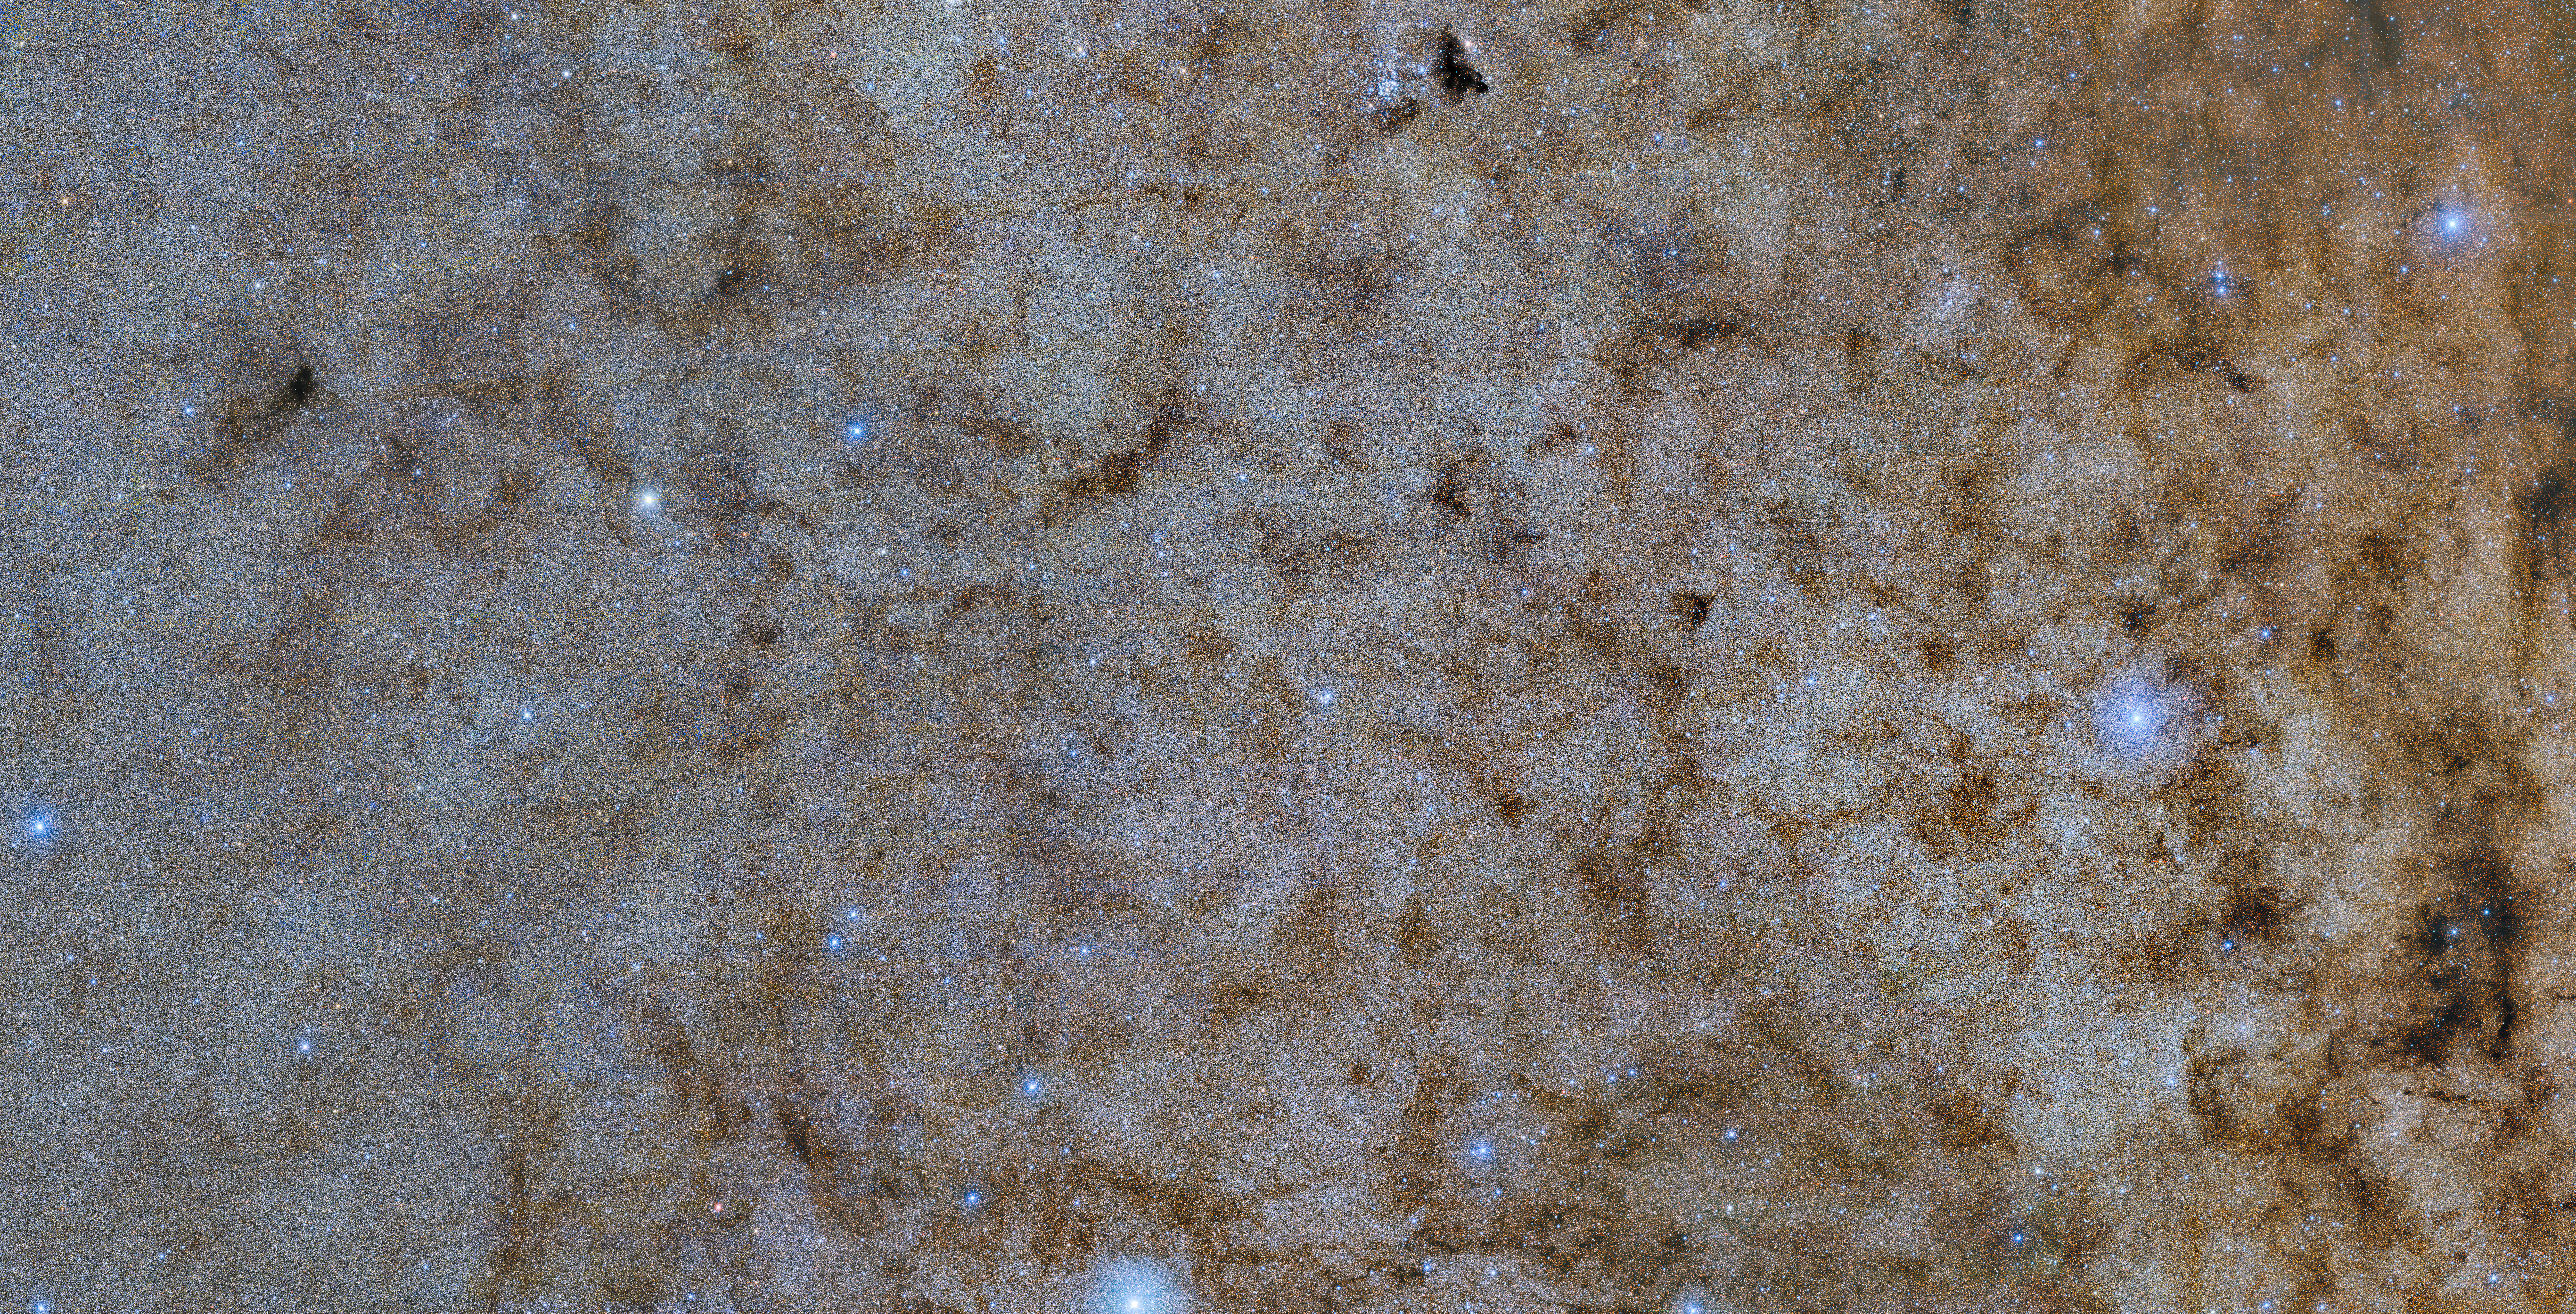

DECam image of the bulge of the Milky Way (low-res for image comp)

This color-composite shows a main part of a new survey of 250 million stars in our galaxy’s bulge.

Credit: NOIRLab/DOE/NSF/AURA